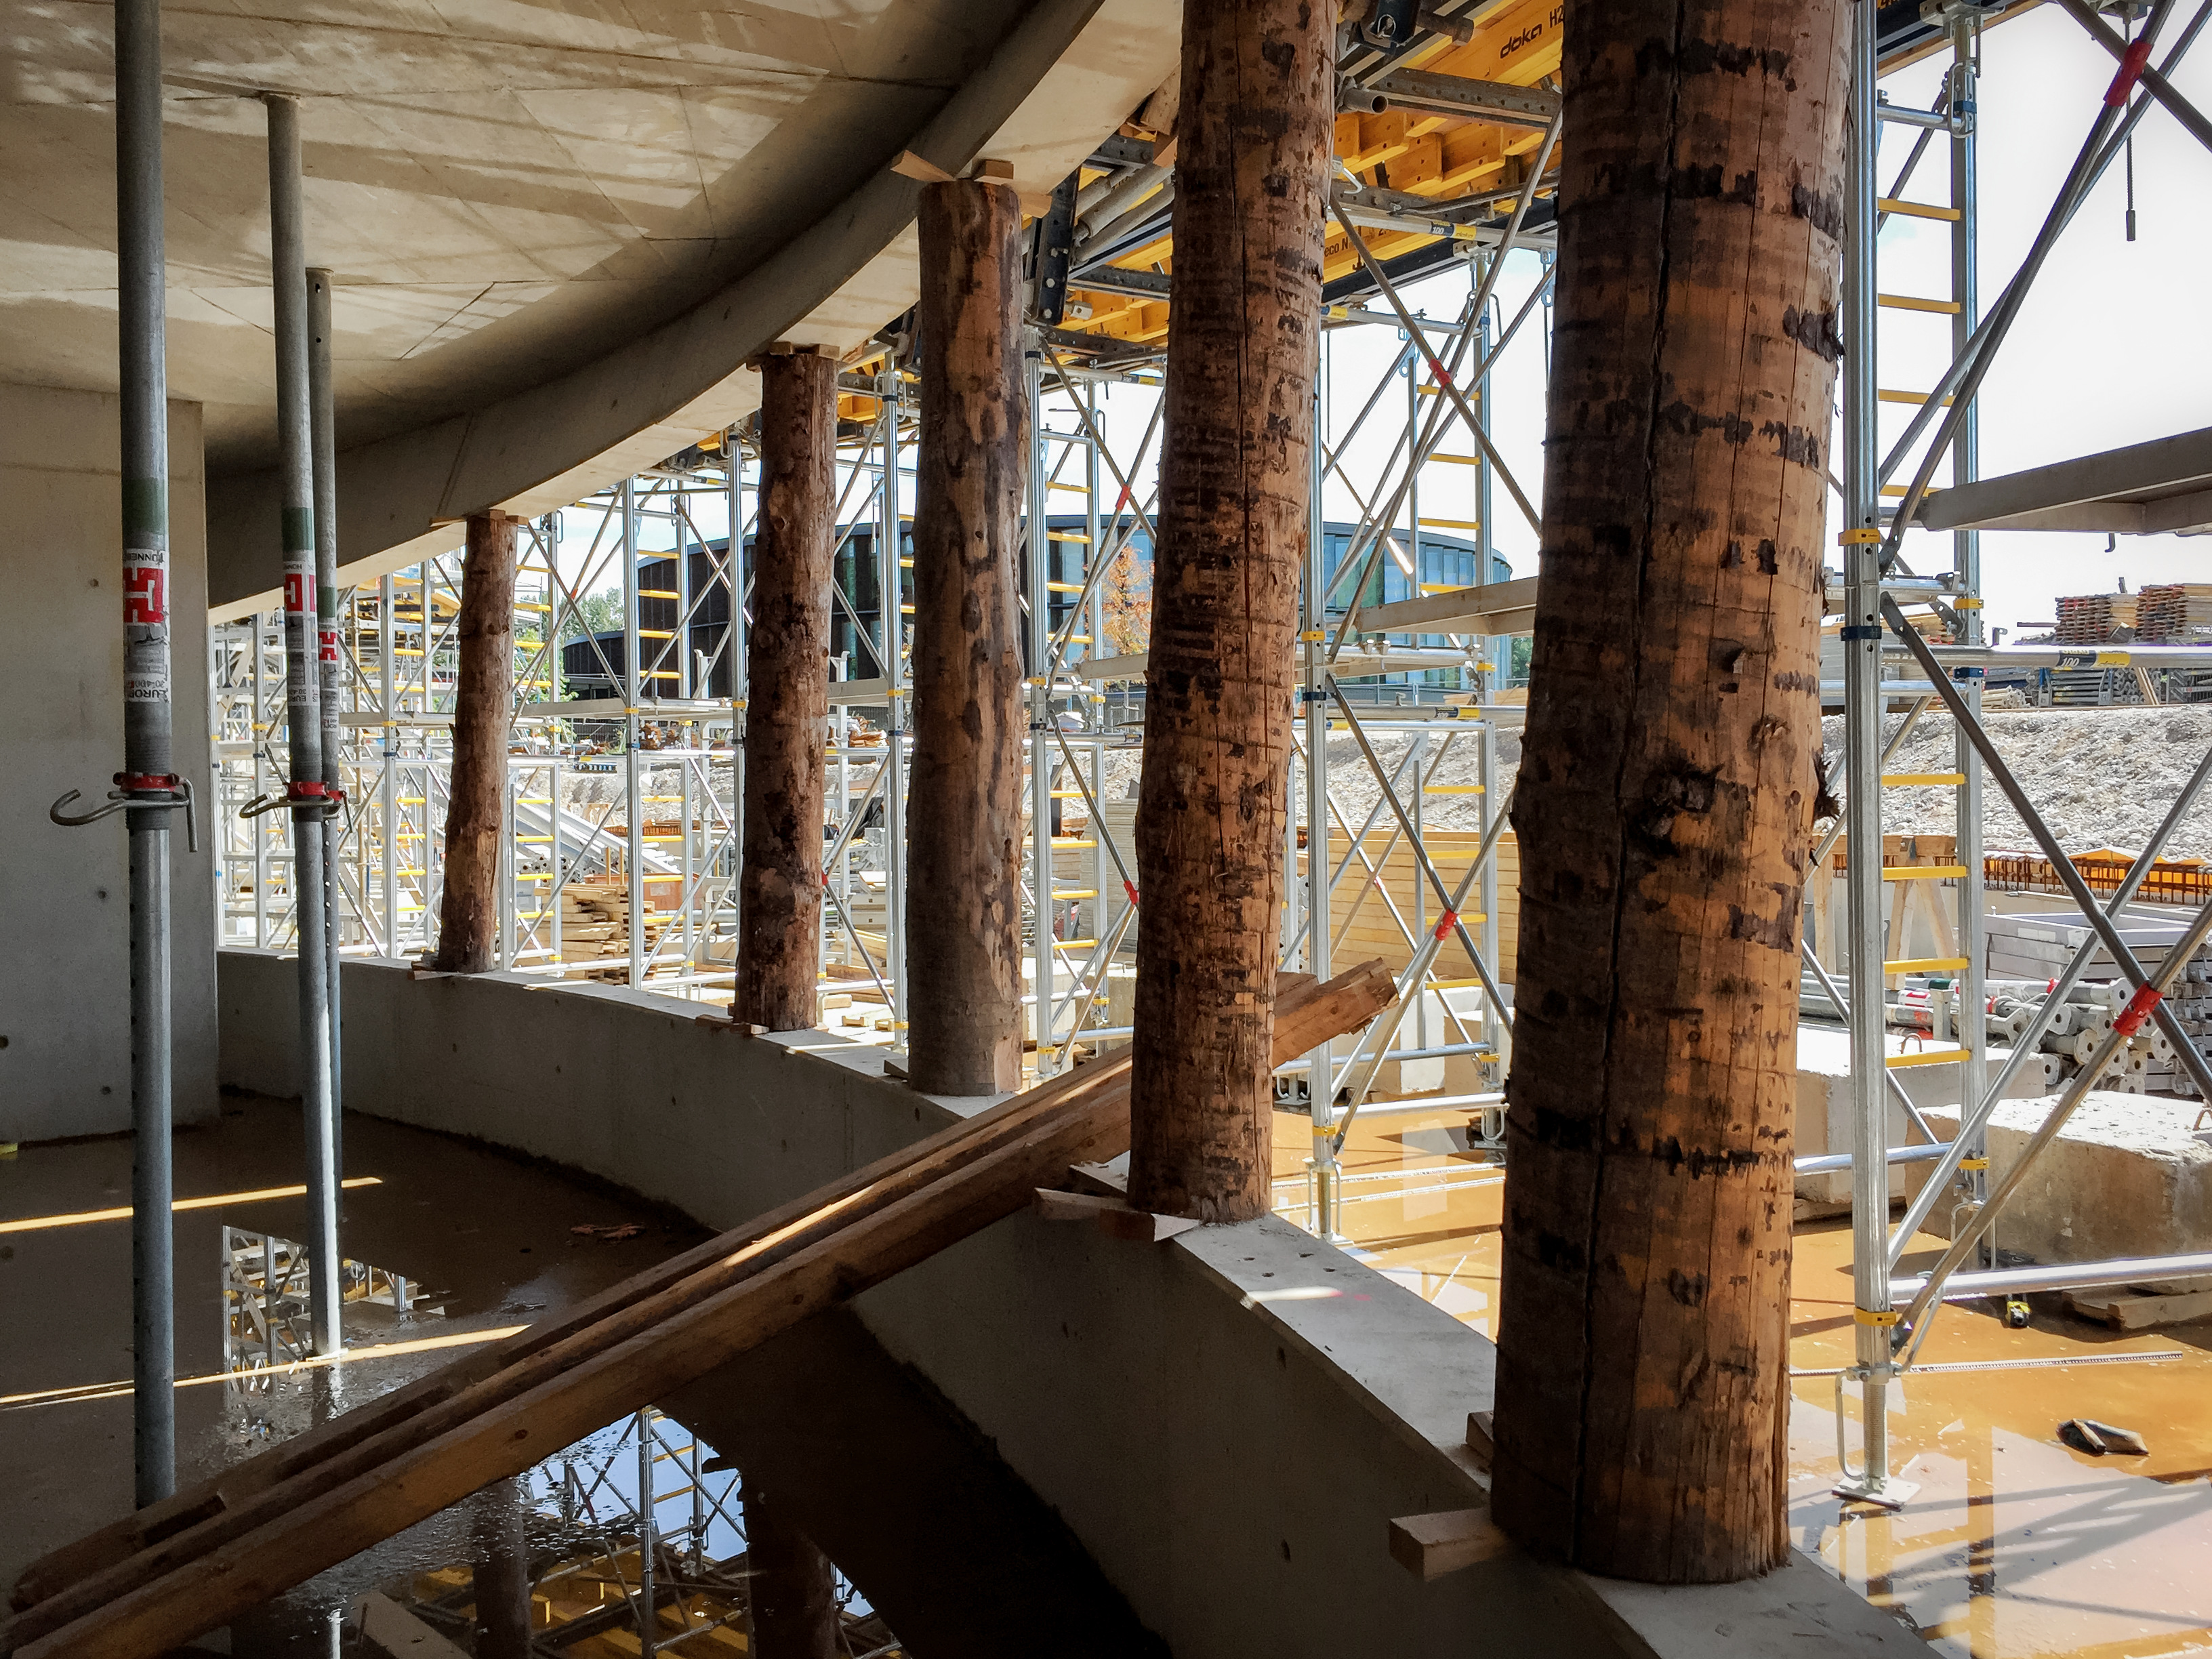

Taking the weight

Supports in place for the construction of the ESO Supernova Planetarium & Visitor Centre.

Credit: Architekten Bernhardt + Partner (www.bp-da.de)